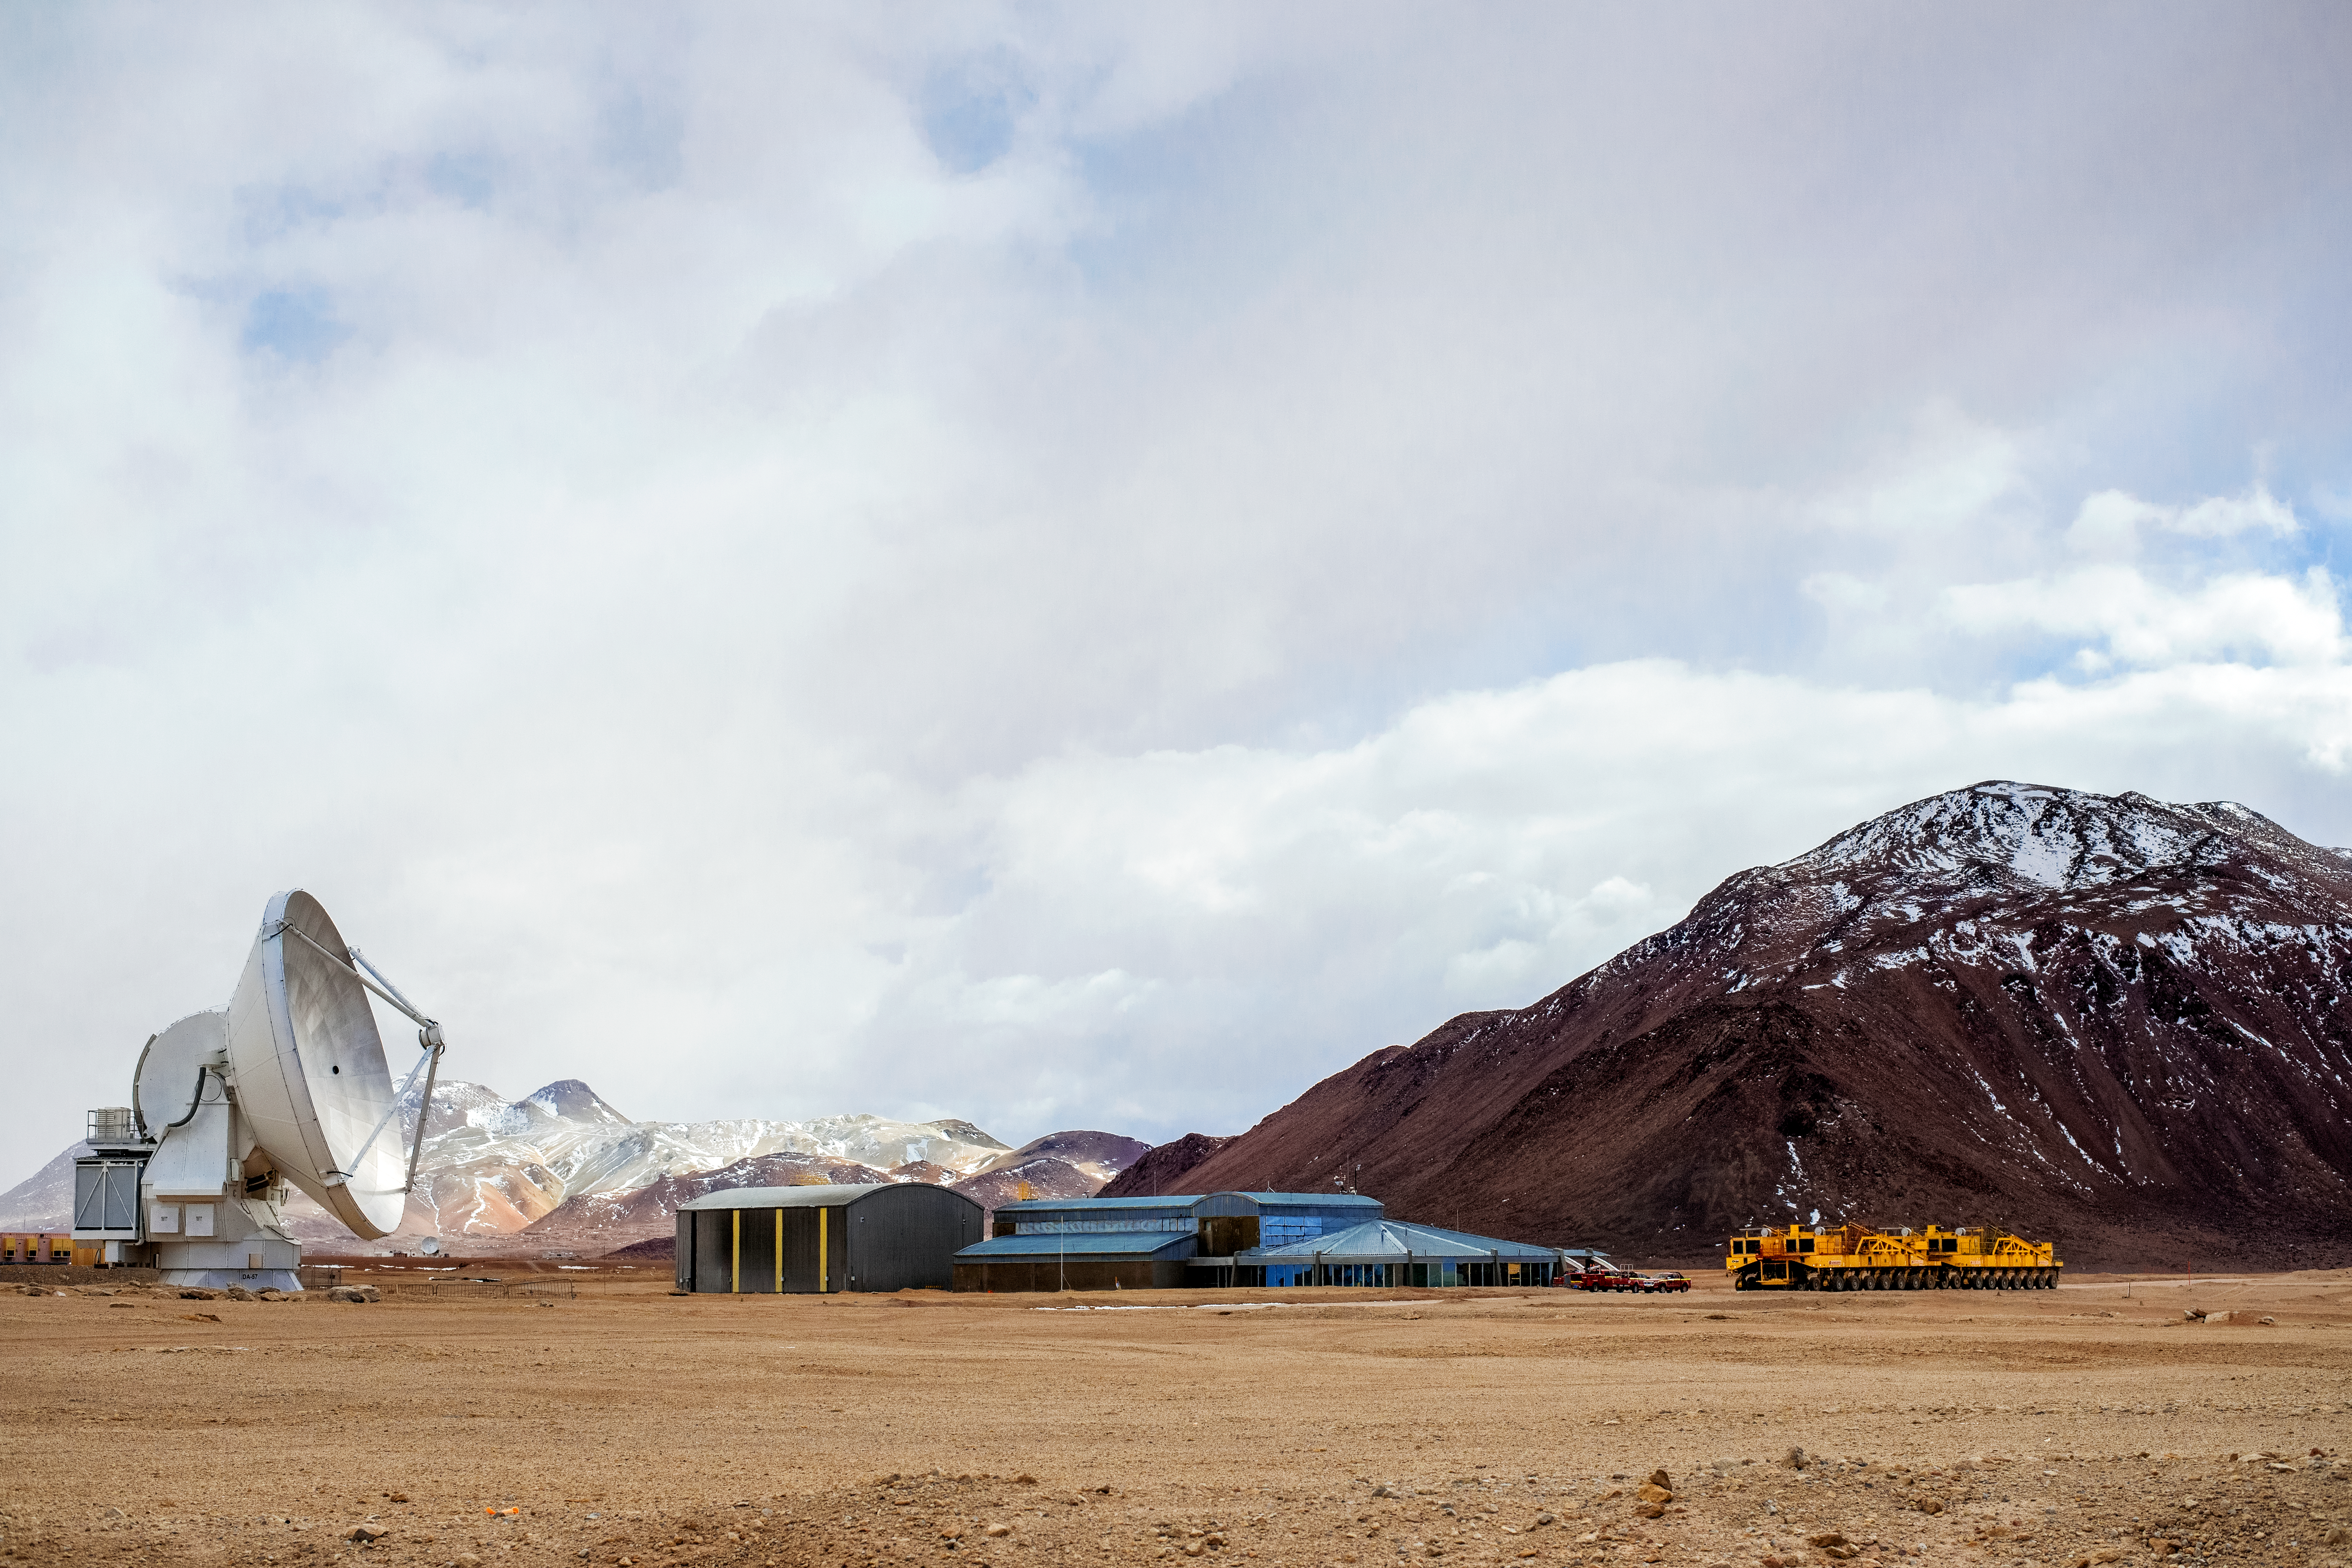

ALMA in winter

The Atacama Large Millimeter/submillimeter Array, or ALMA, site underneath amongst the snow-capped peaks of hte Chajnantor plateau. ALMA is the world's largest ground-based facility for observations in the millimeter/submillimeter regime, 5000 meters altitude in northern Chile.

Credit: ESO/S. Otarola